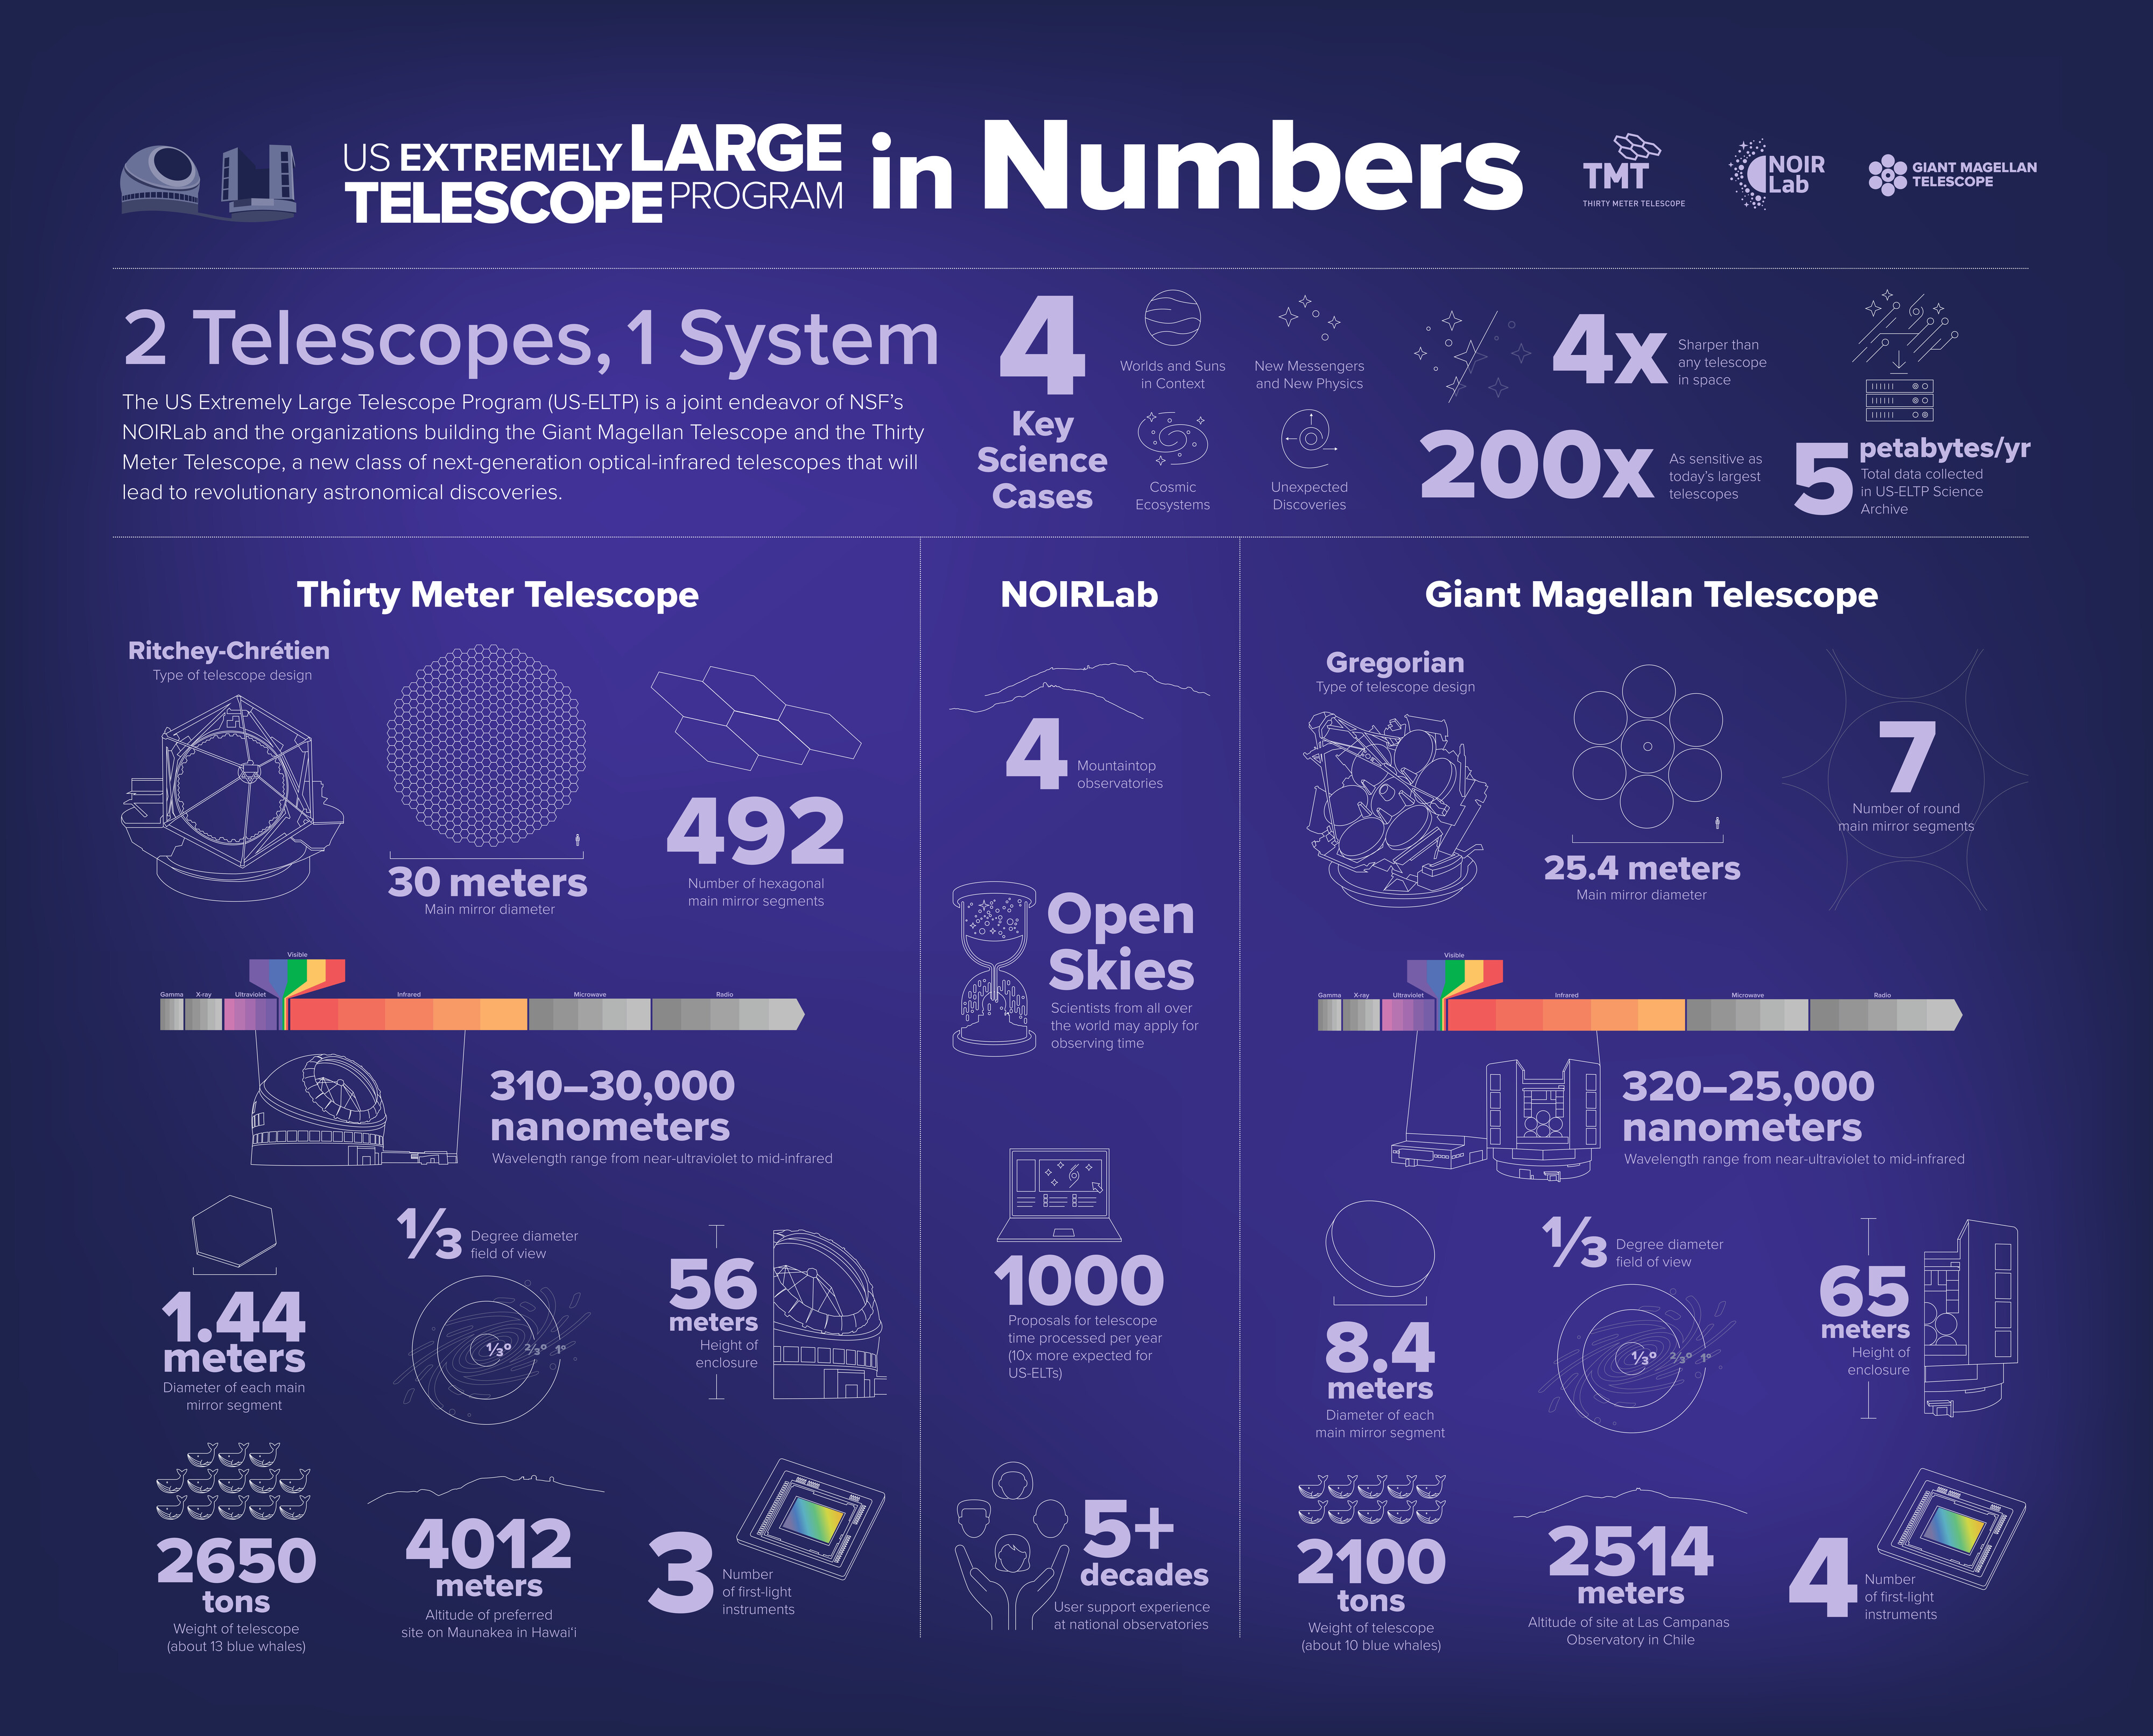

US-ELTP In Numbers Exhibit Backdrop

The US-ELTP Exhibit Backdrop showcasing key numbers.
Part of the Foundational Diagrams collection.

Credit: US-ELTP (TIO/NOIRLab/GMTO)